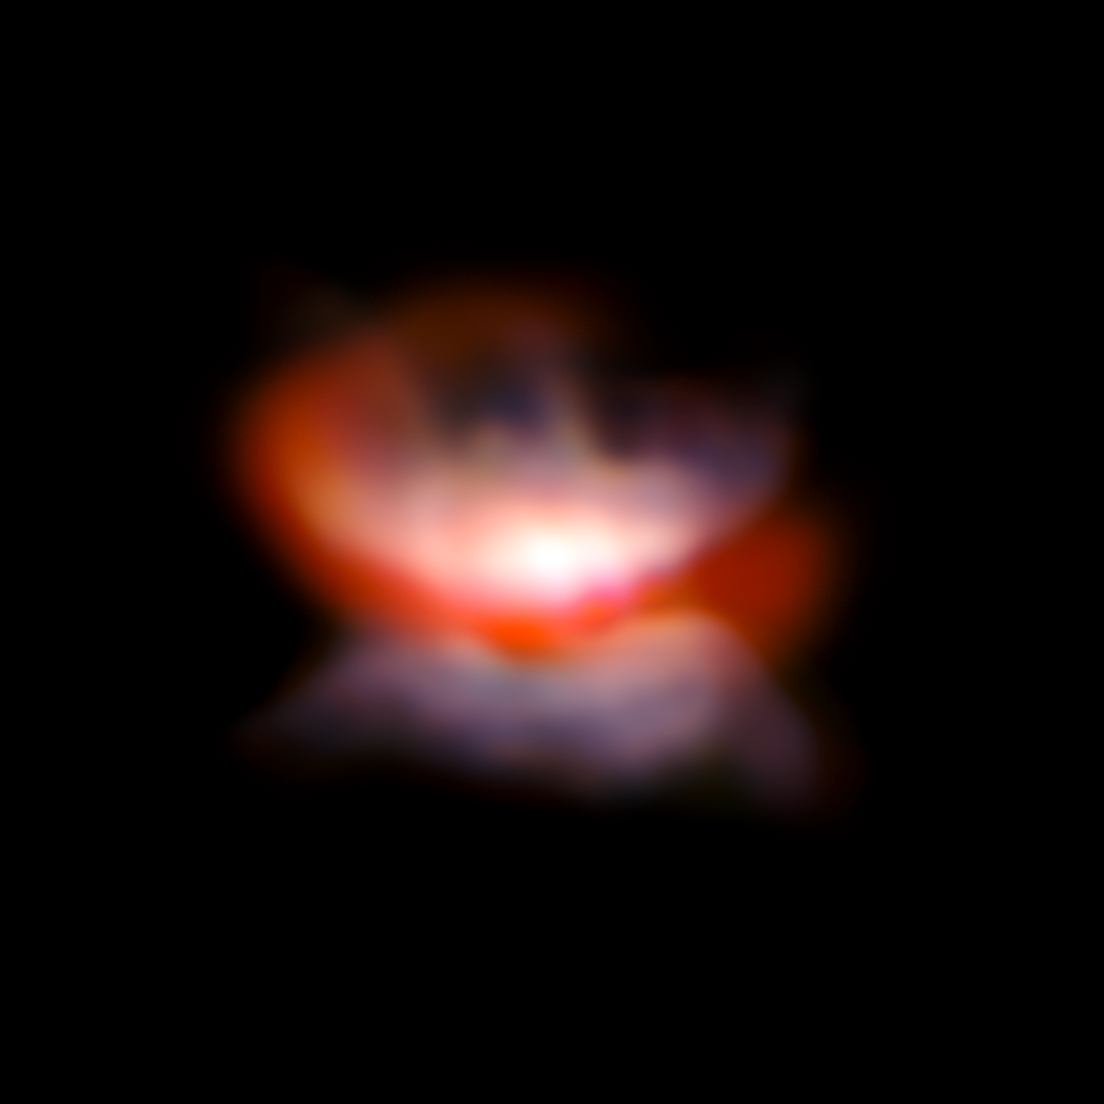

VLT/SPHERE and NACO image of the star L2 Puppis and its surroundings

Some of the sharpest images ever made with ESO’s Very Large Telescope have for the first time revealed what appears to be an ageing star in the early stages of forming a butterfly-like planetary nebula. The observations of the red giant star L2 Puppis from the ZIMPOL mode of the newly installed SPHERE instrument are combined here with infrared data from NACO, also on the VLT, which shows a dust loop deployed on the far side of the upper part of the nebula. The dying stages of the lives of stars continue to pose many riddles for astronomers.

Credit: ESO/P. Kervella